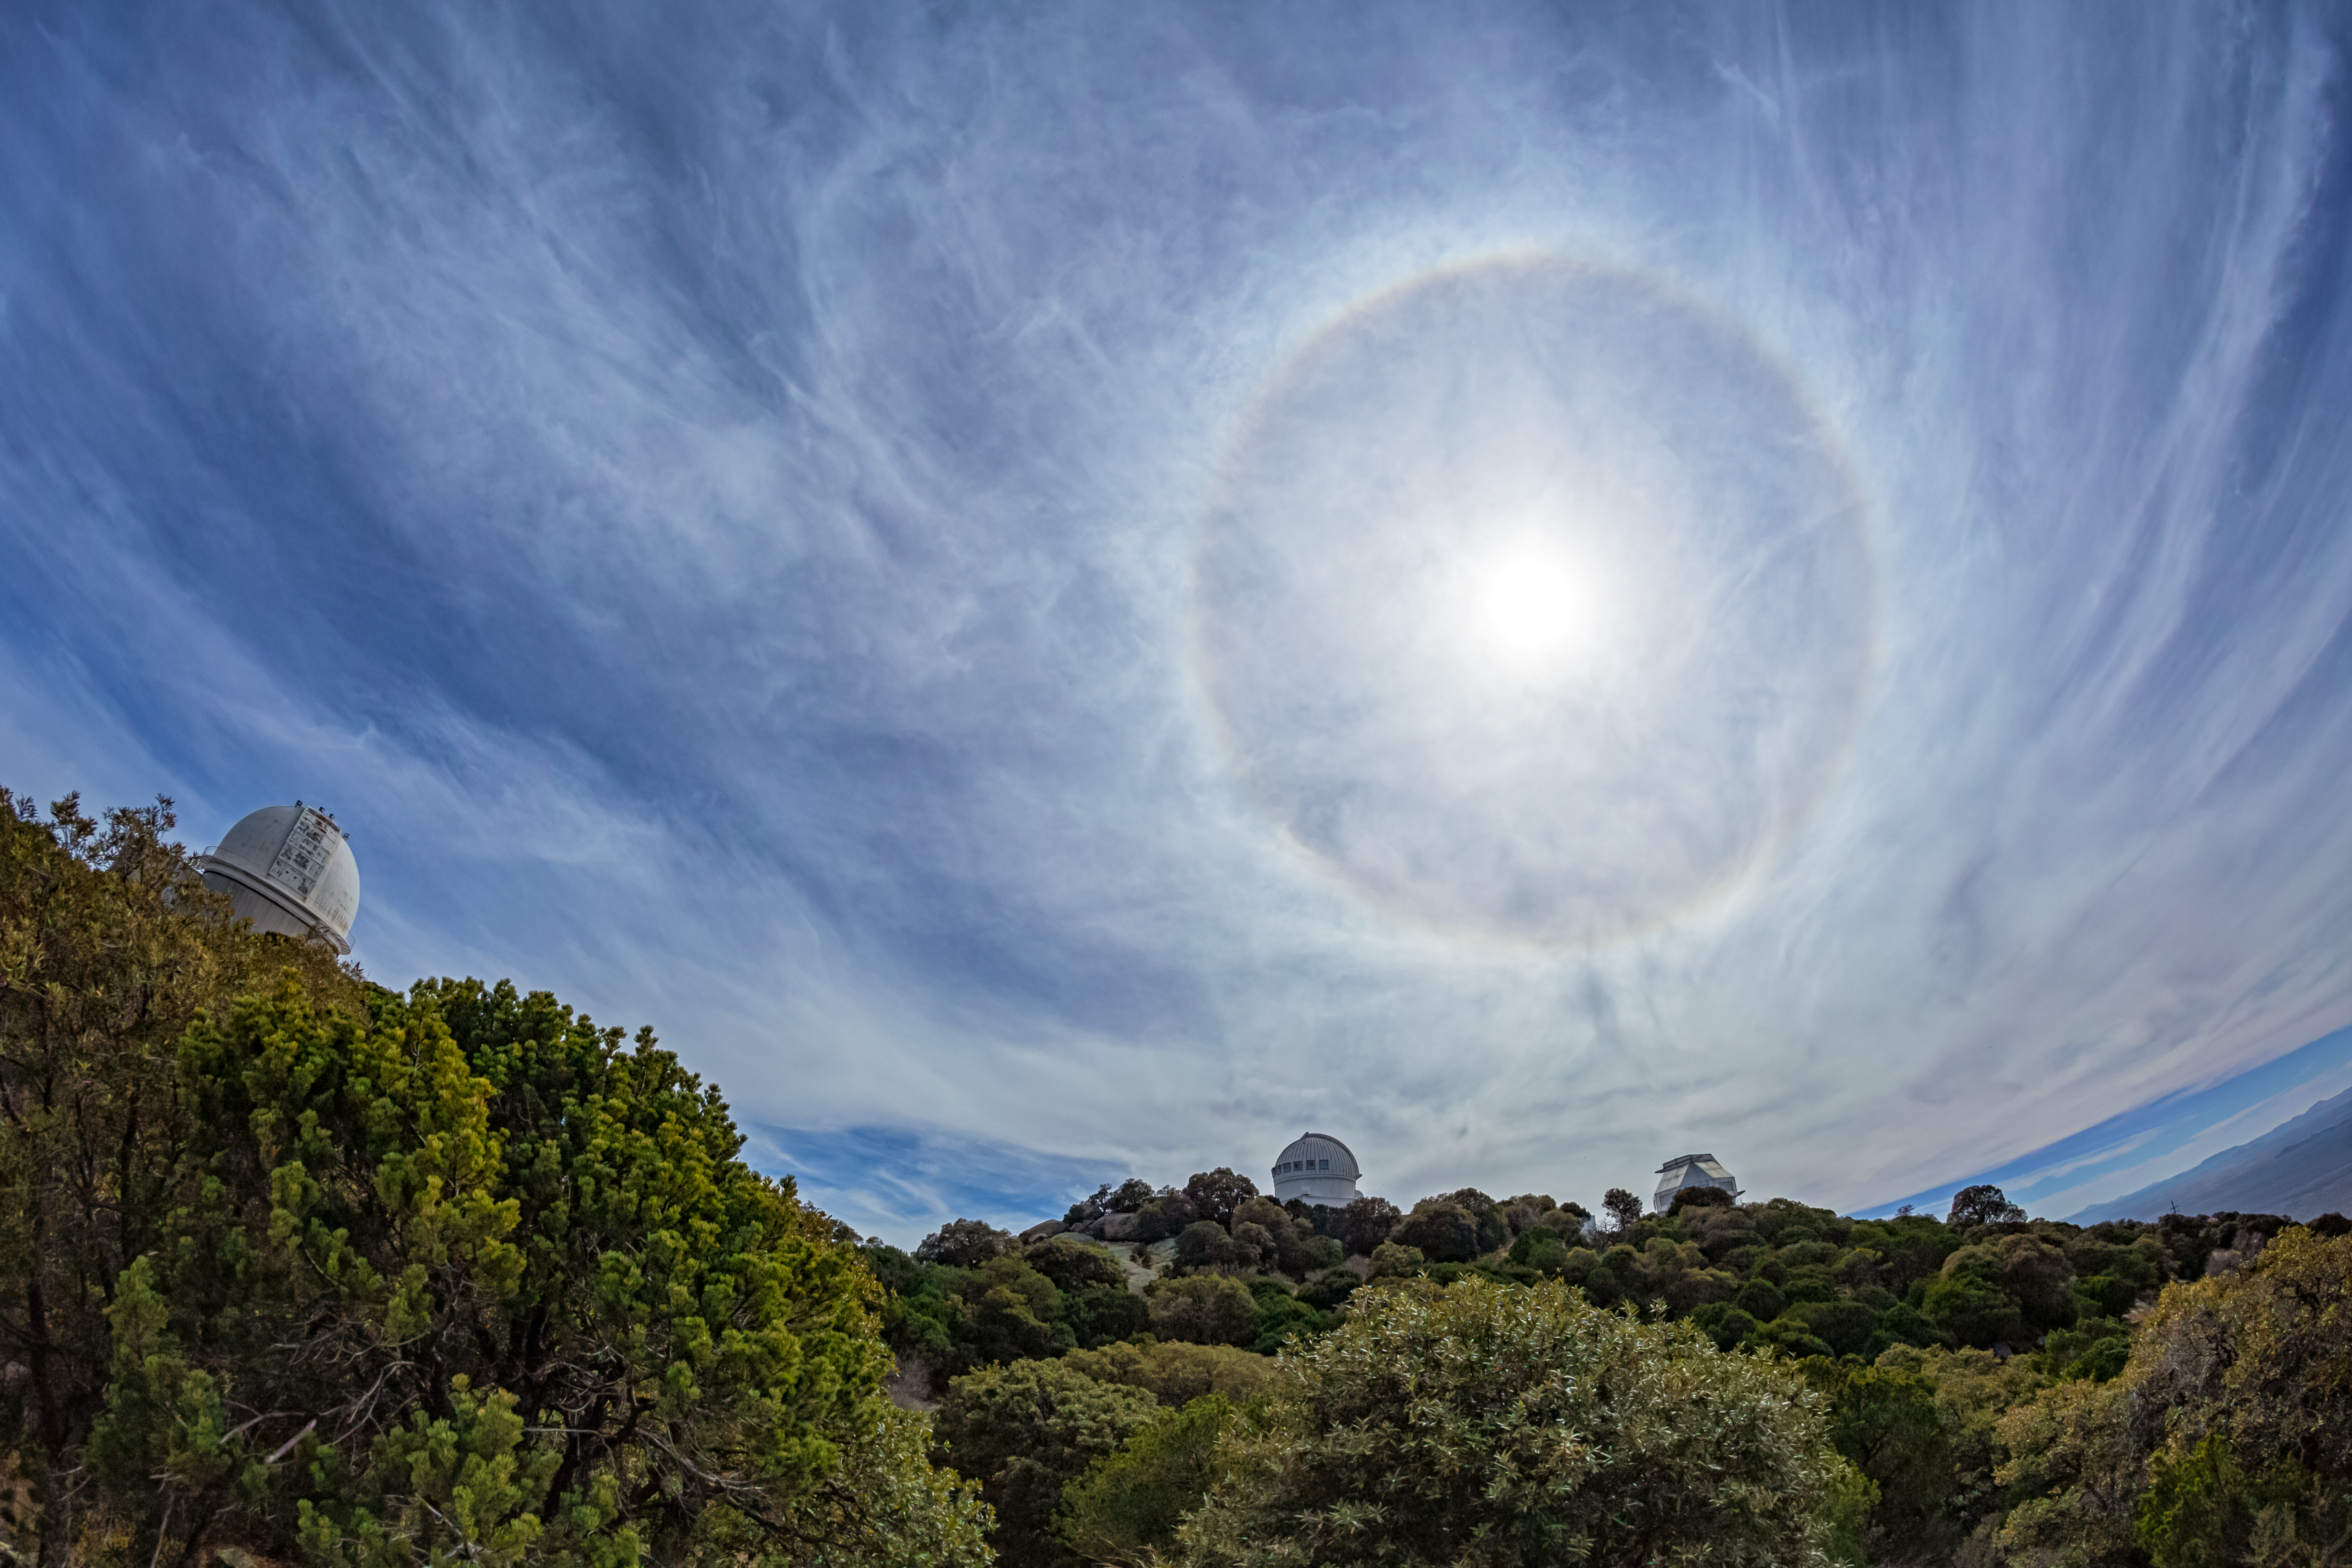

Halo at Kitt Peak

A halo appearing above Kitt Peak National Observatory in Arizona.

Credit: KPNO/NOIRLab/NSF/AURA/P. Horálek